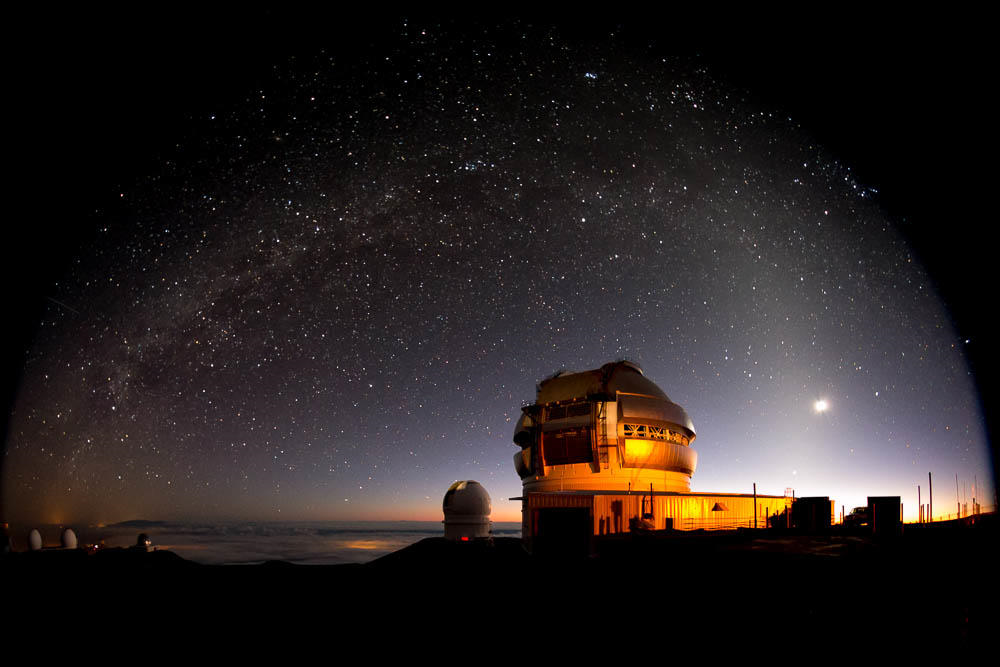

Gemini North under the Milky Way

Credit: International Gemini Observatory/NOIRLab/NSF/AURA/J. Pollard